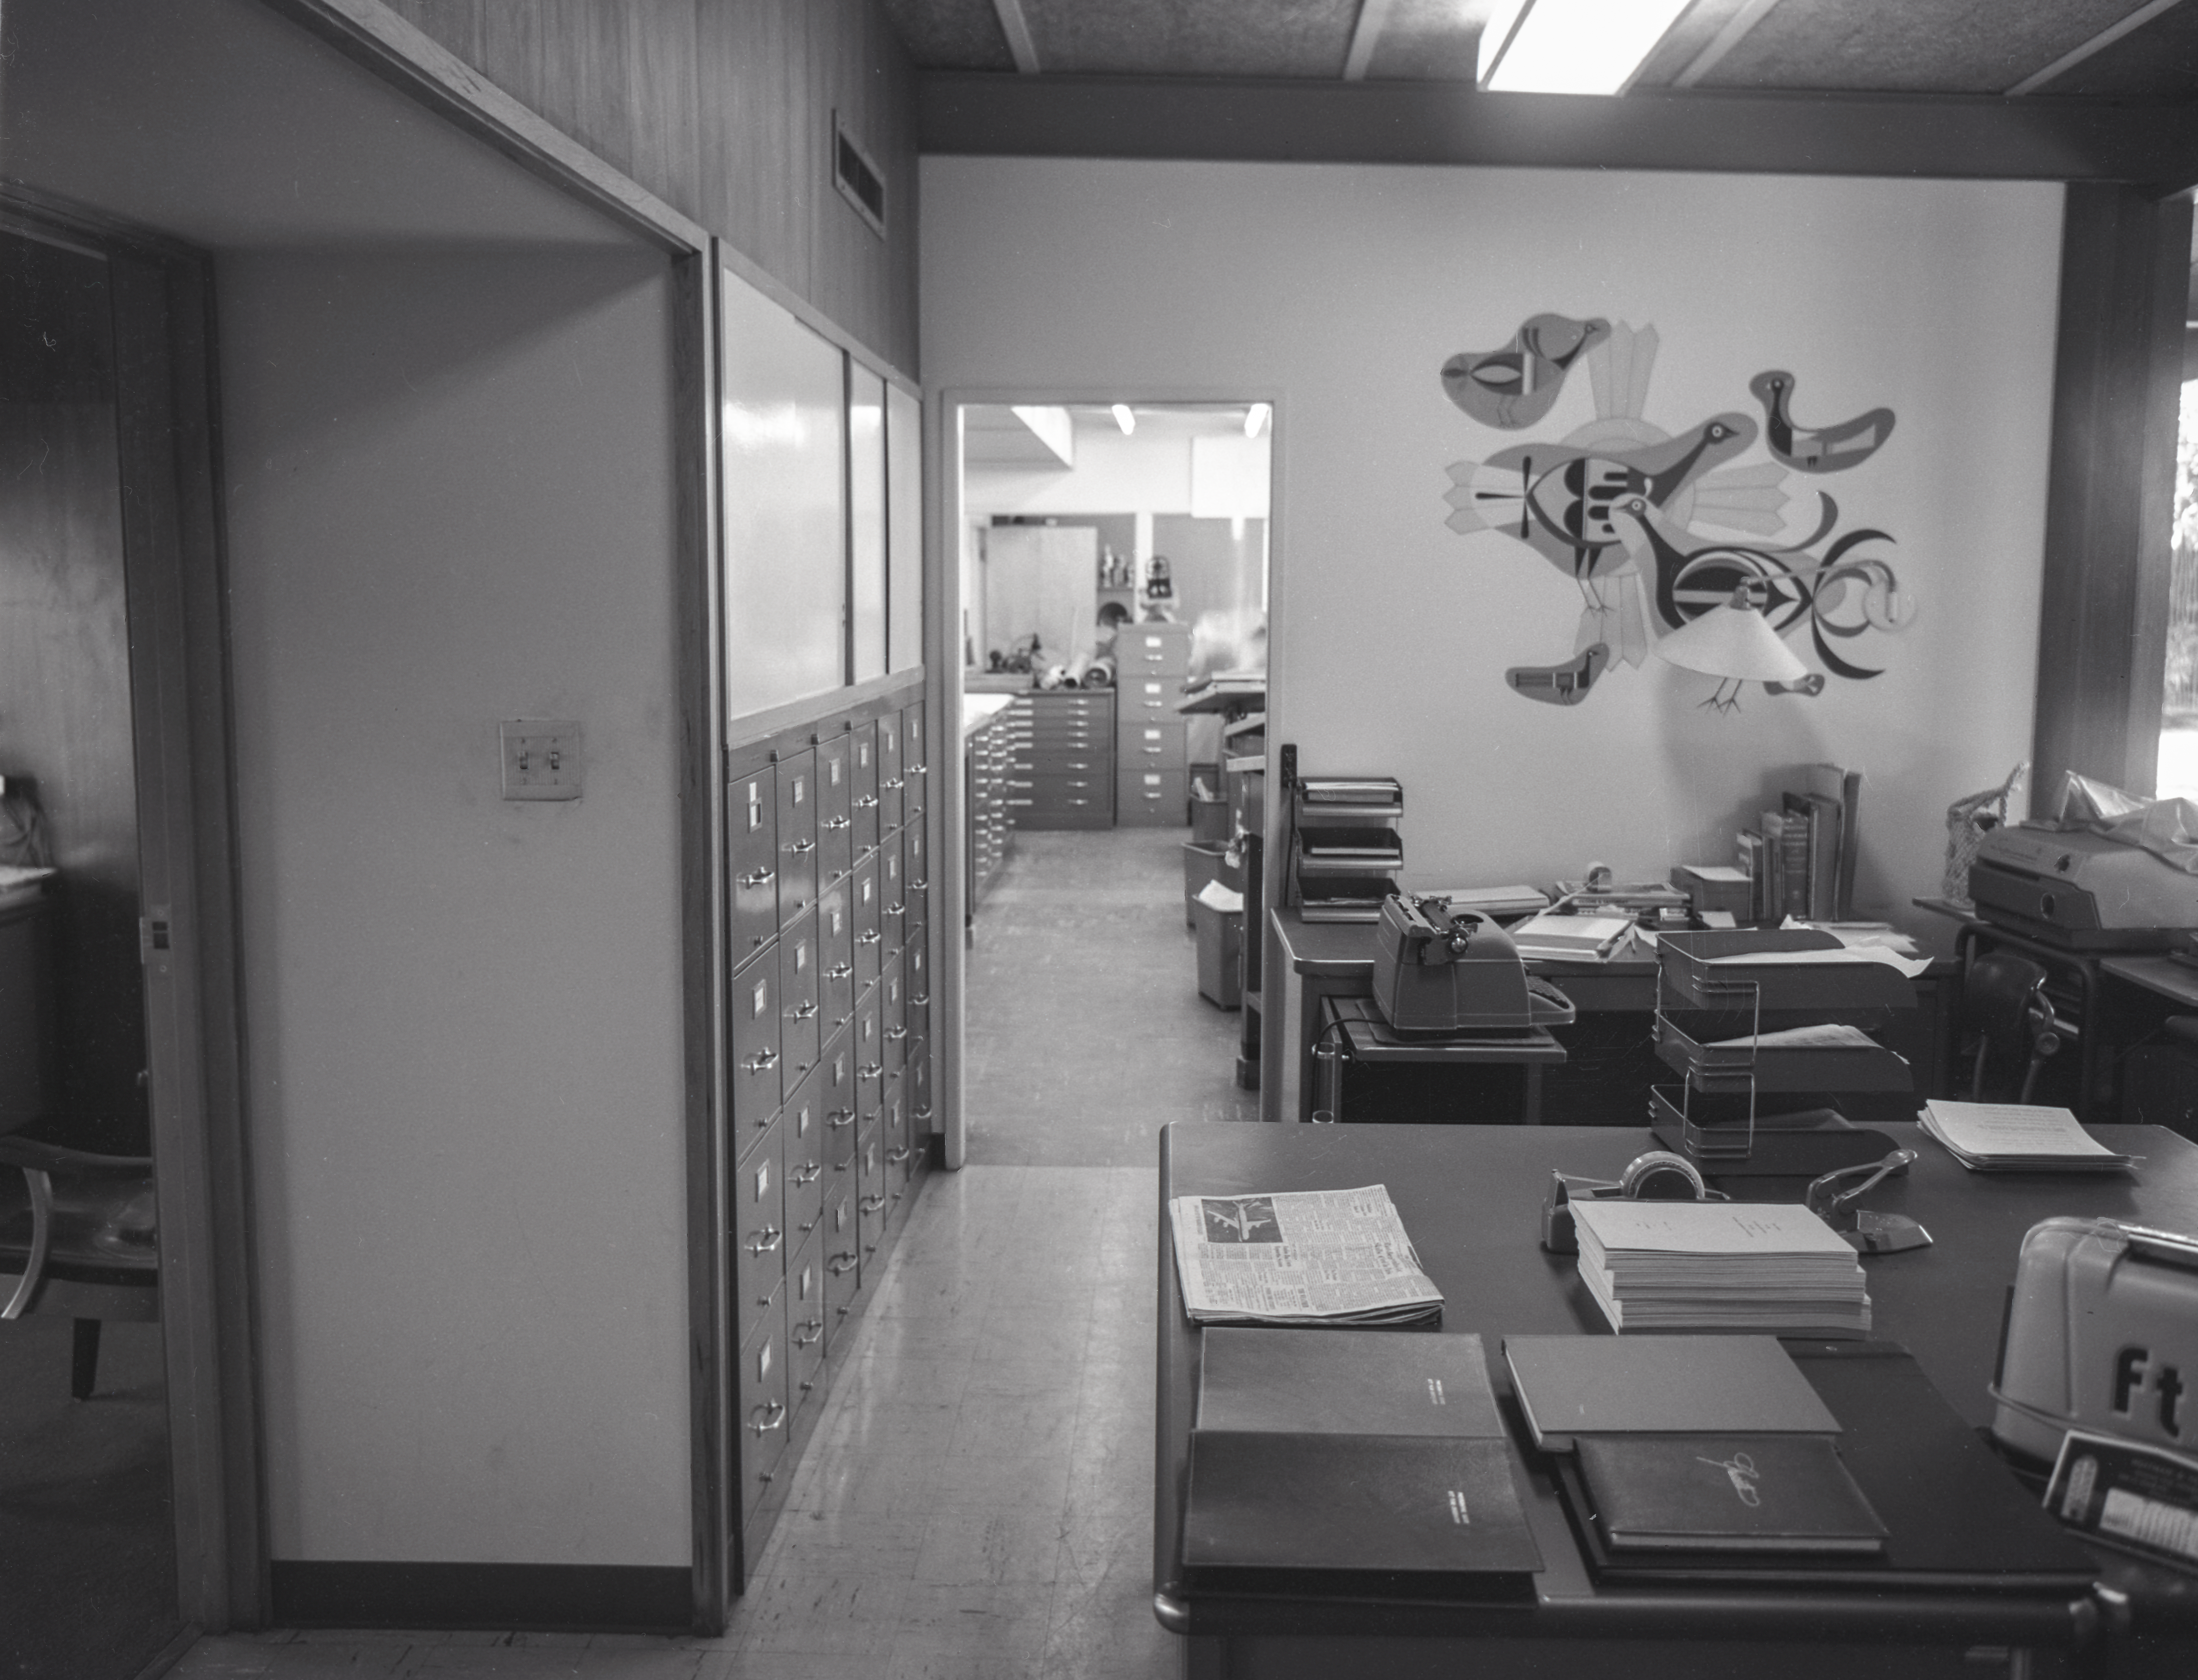

Phoenix Office, 1958

This image is stored at NOIRLab Headquarters in Tucson, Arizona. For the original negative of this image, see KPNO Negatives envelope 281-284, 282. It was captured in 1958.

This image is shows the Phoenix Office.

This image is part of NSF NOIRLab’s historical archives.

Credit: KPNO/NOIRLab/NSF/AURA